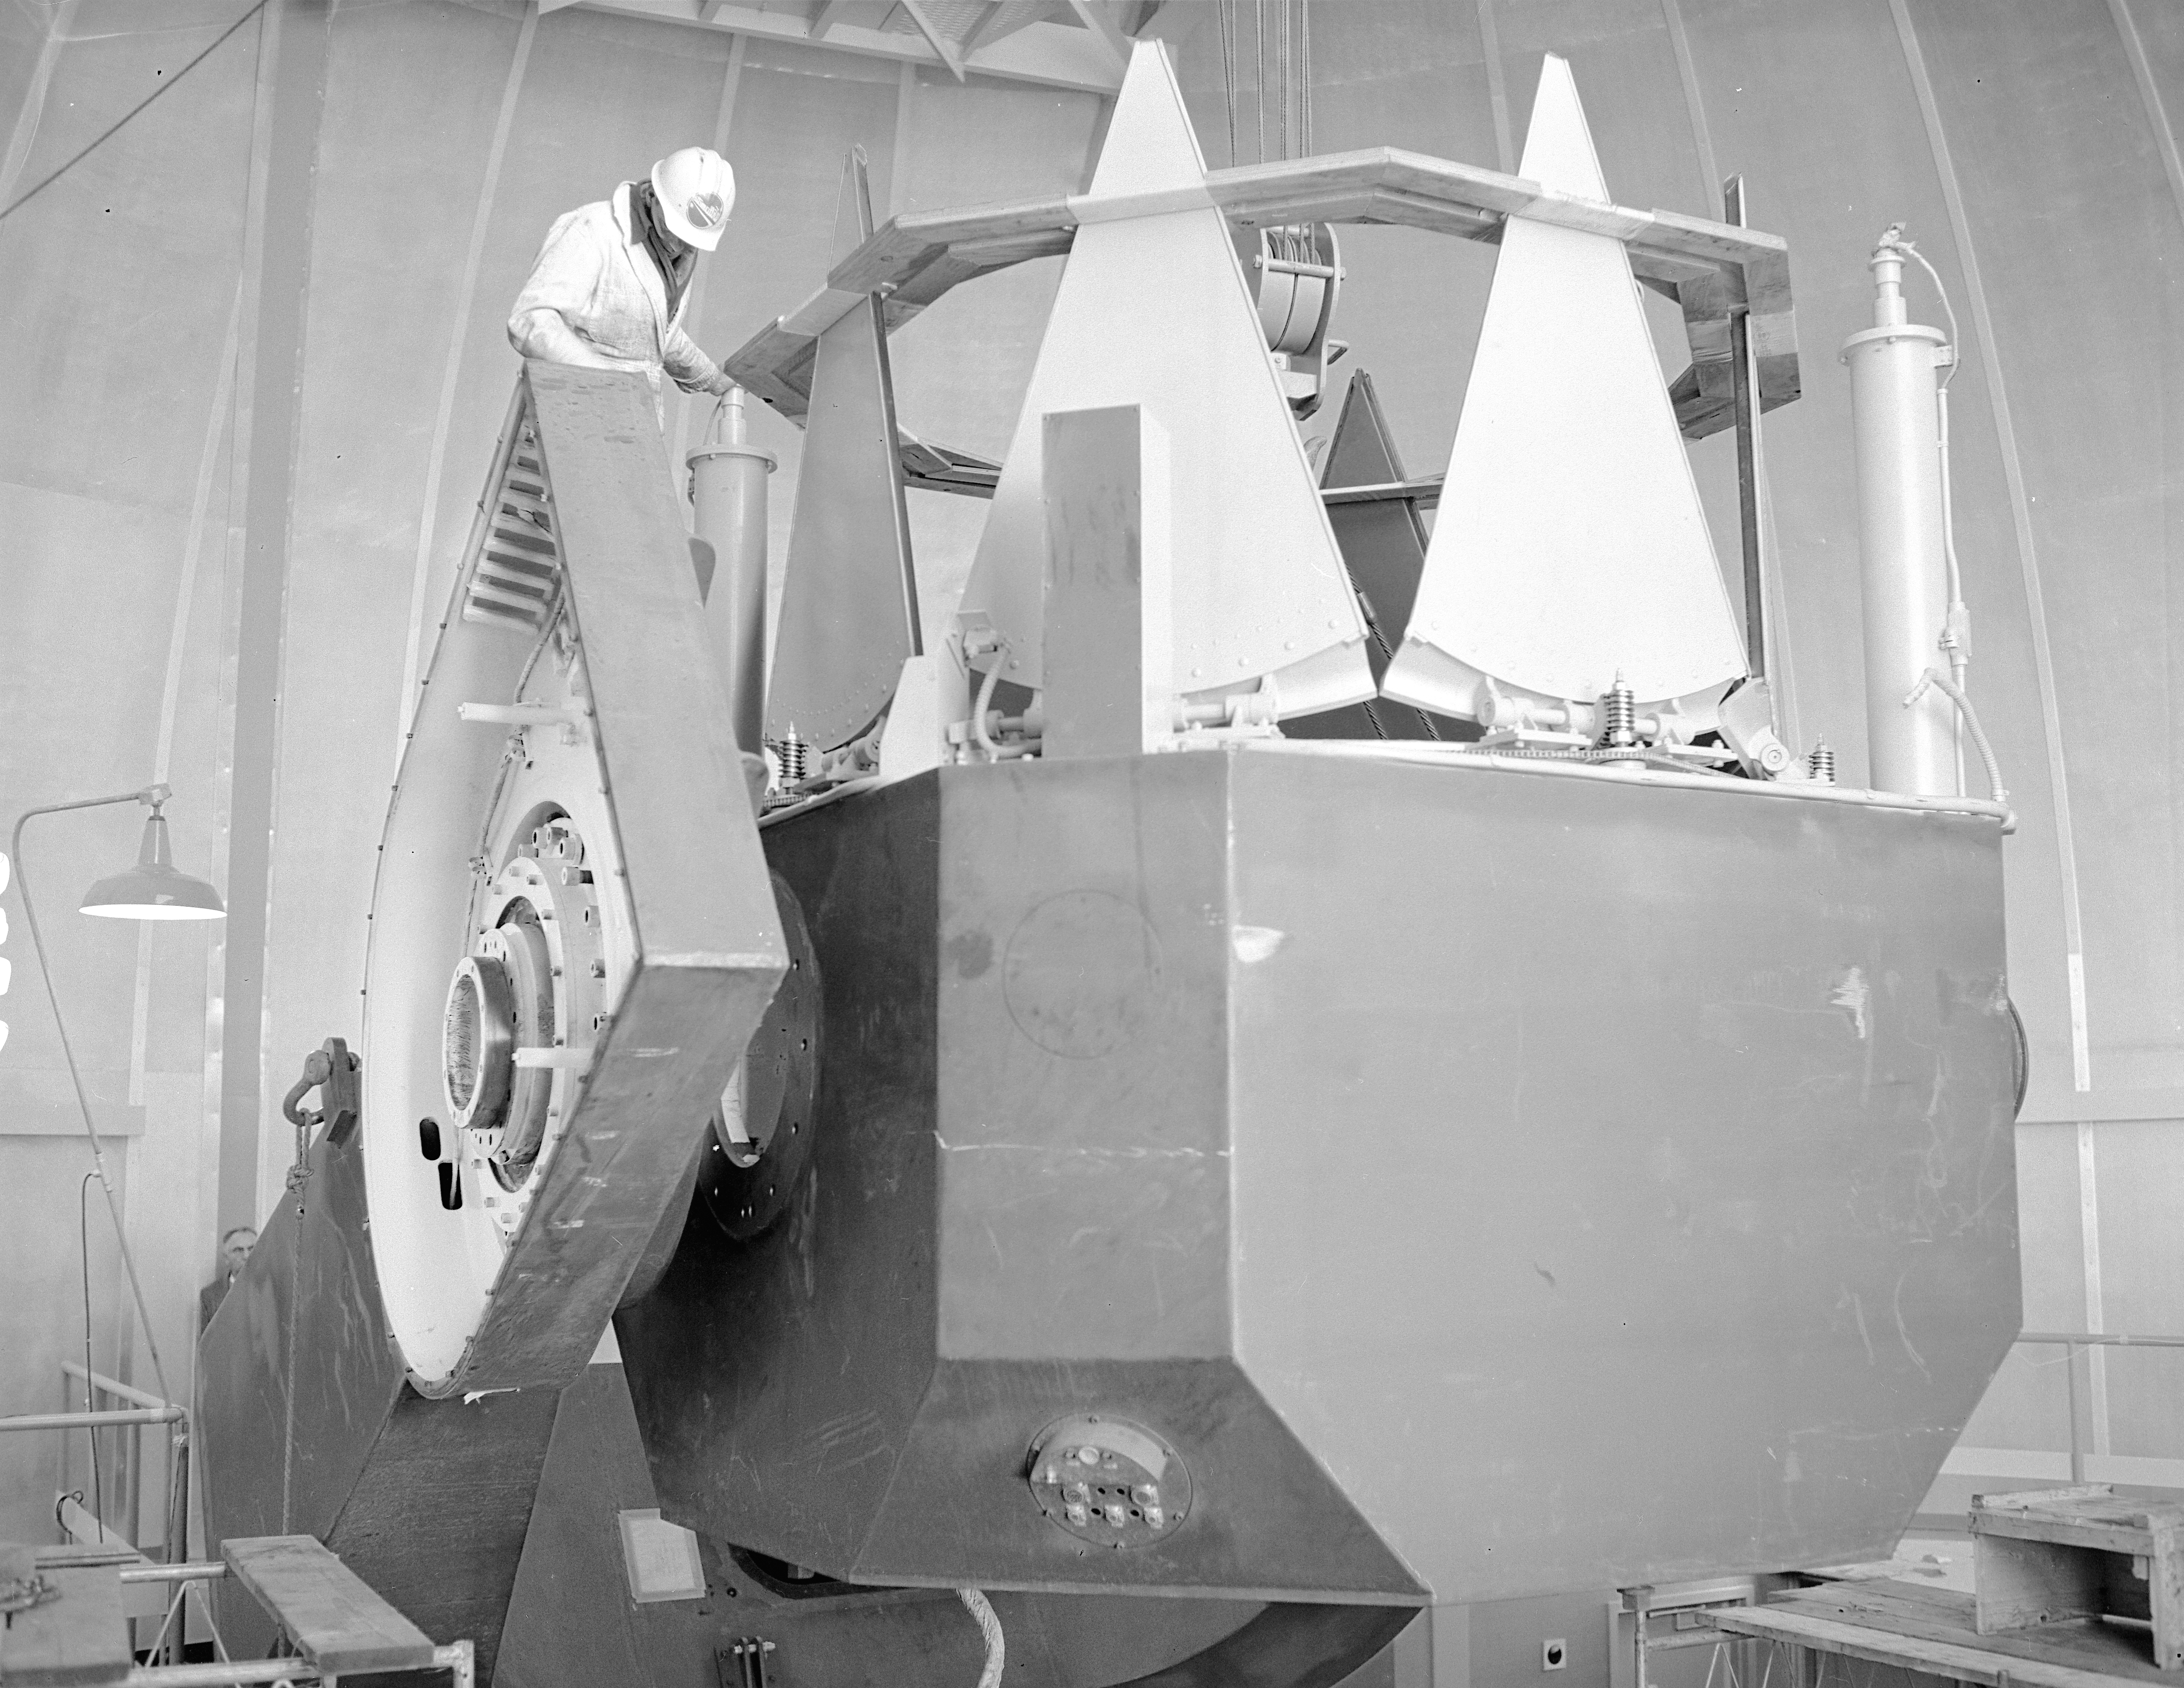

KPNO 2.1-meter under construction

Construction of the Kitt Peak National Observatory's 2.1-meter telescope, dating from 1960.

Credit: NOIRLab/NSF/AURA